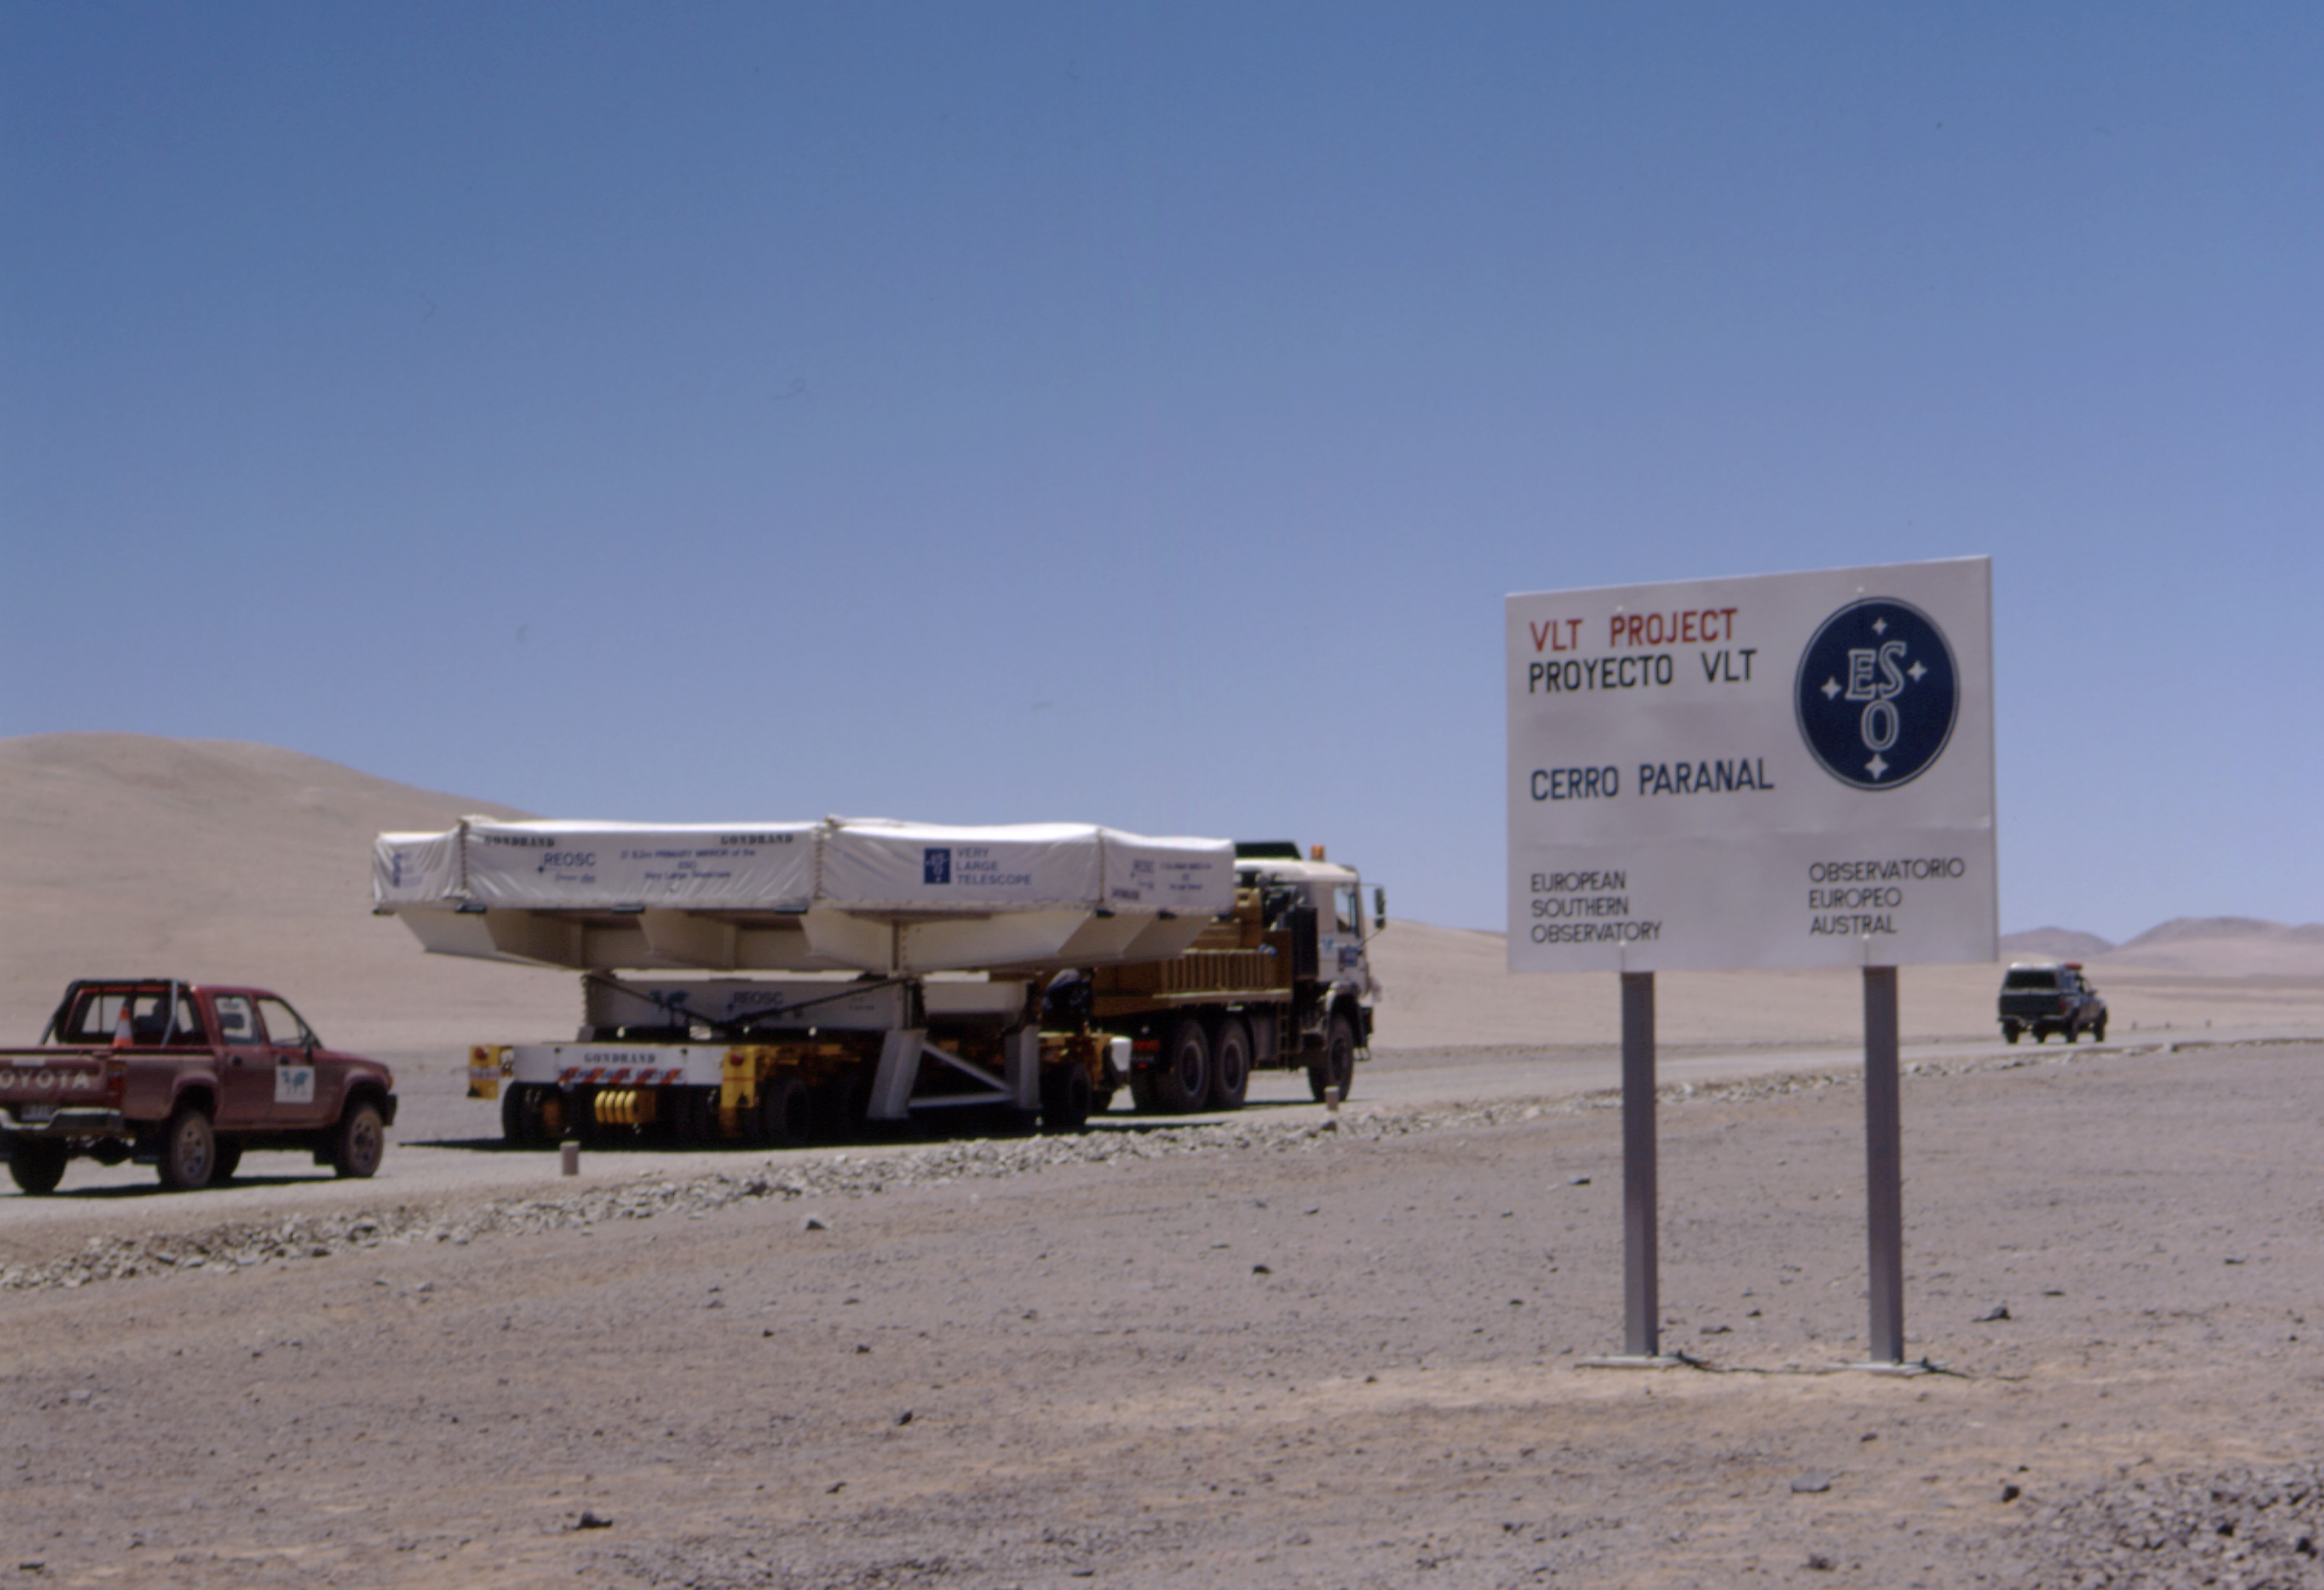

First infrared ESO image of comet Hale-Bopp

At the turn-off towards the Paranal Observatory. Here begins the ascent towards the mountain.

Credit: ESO